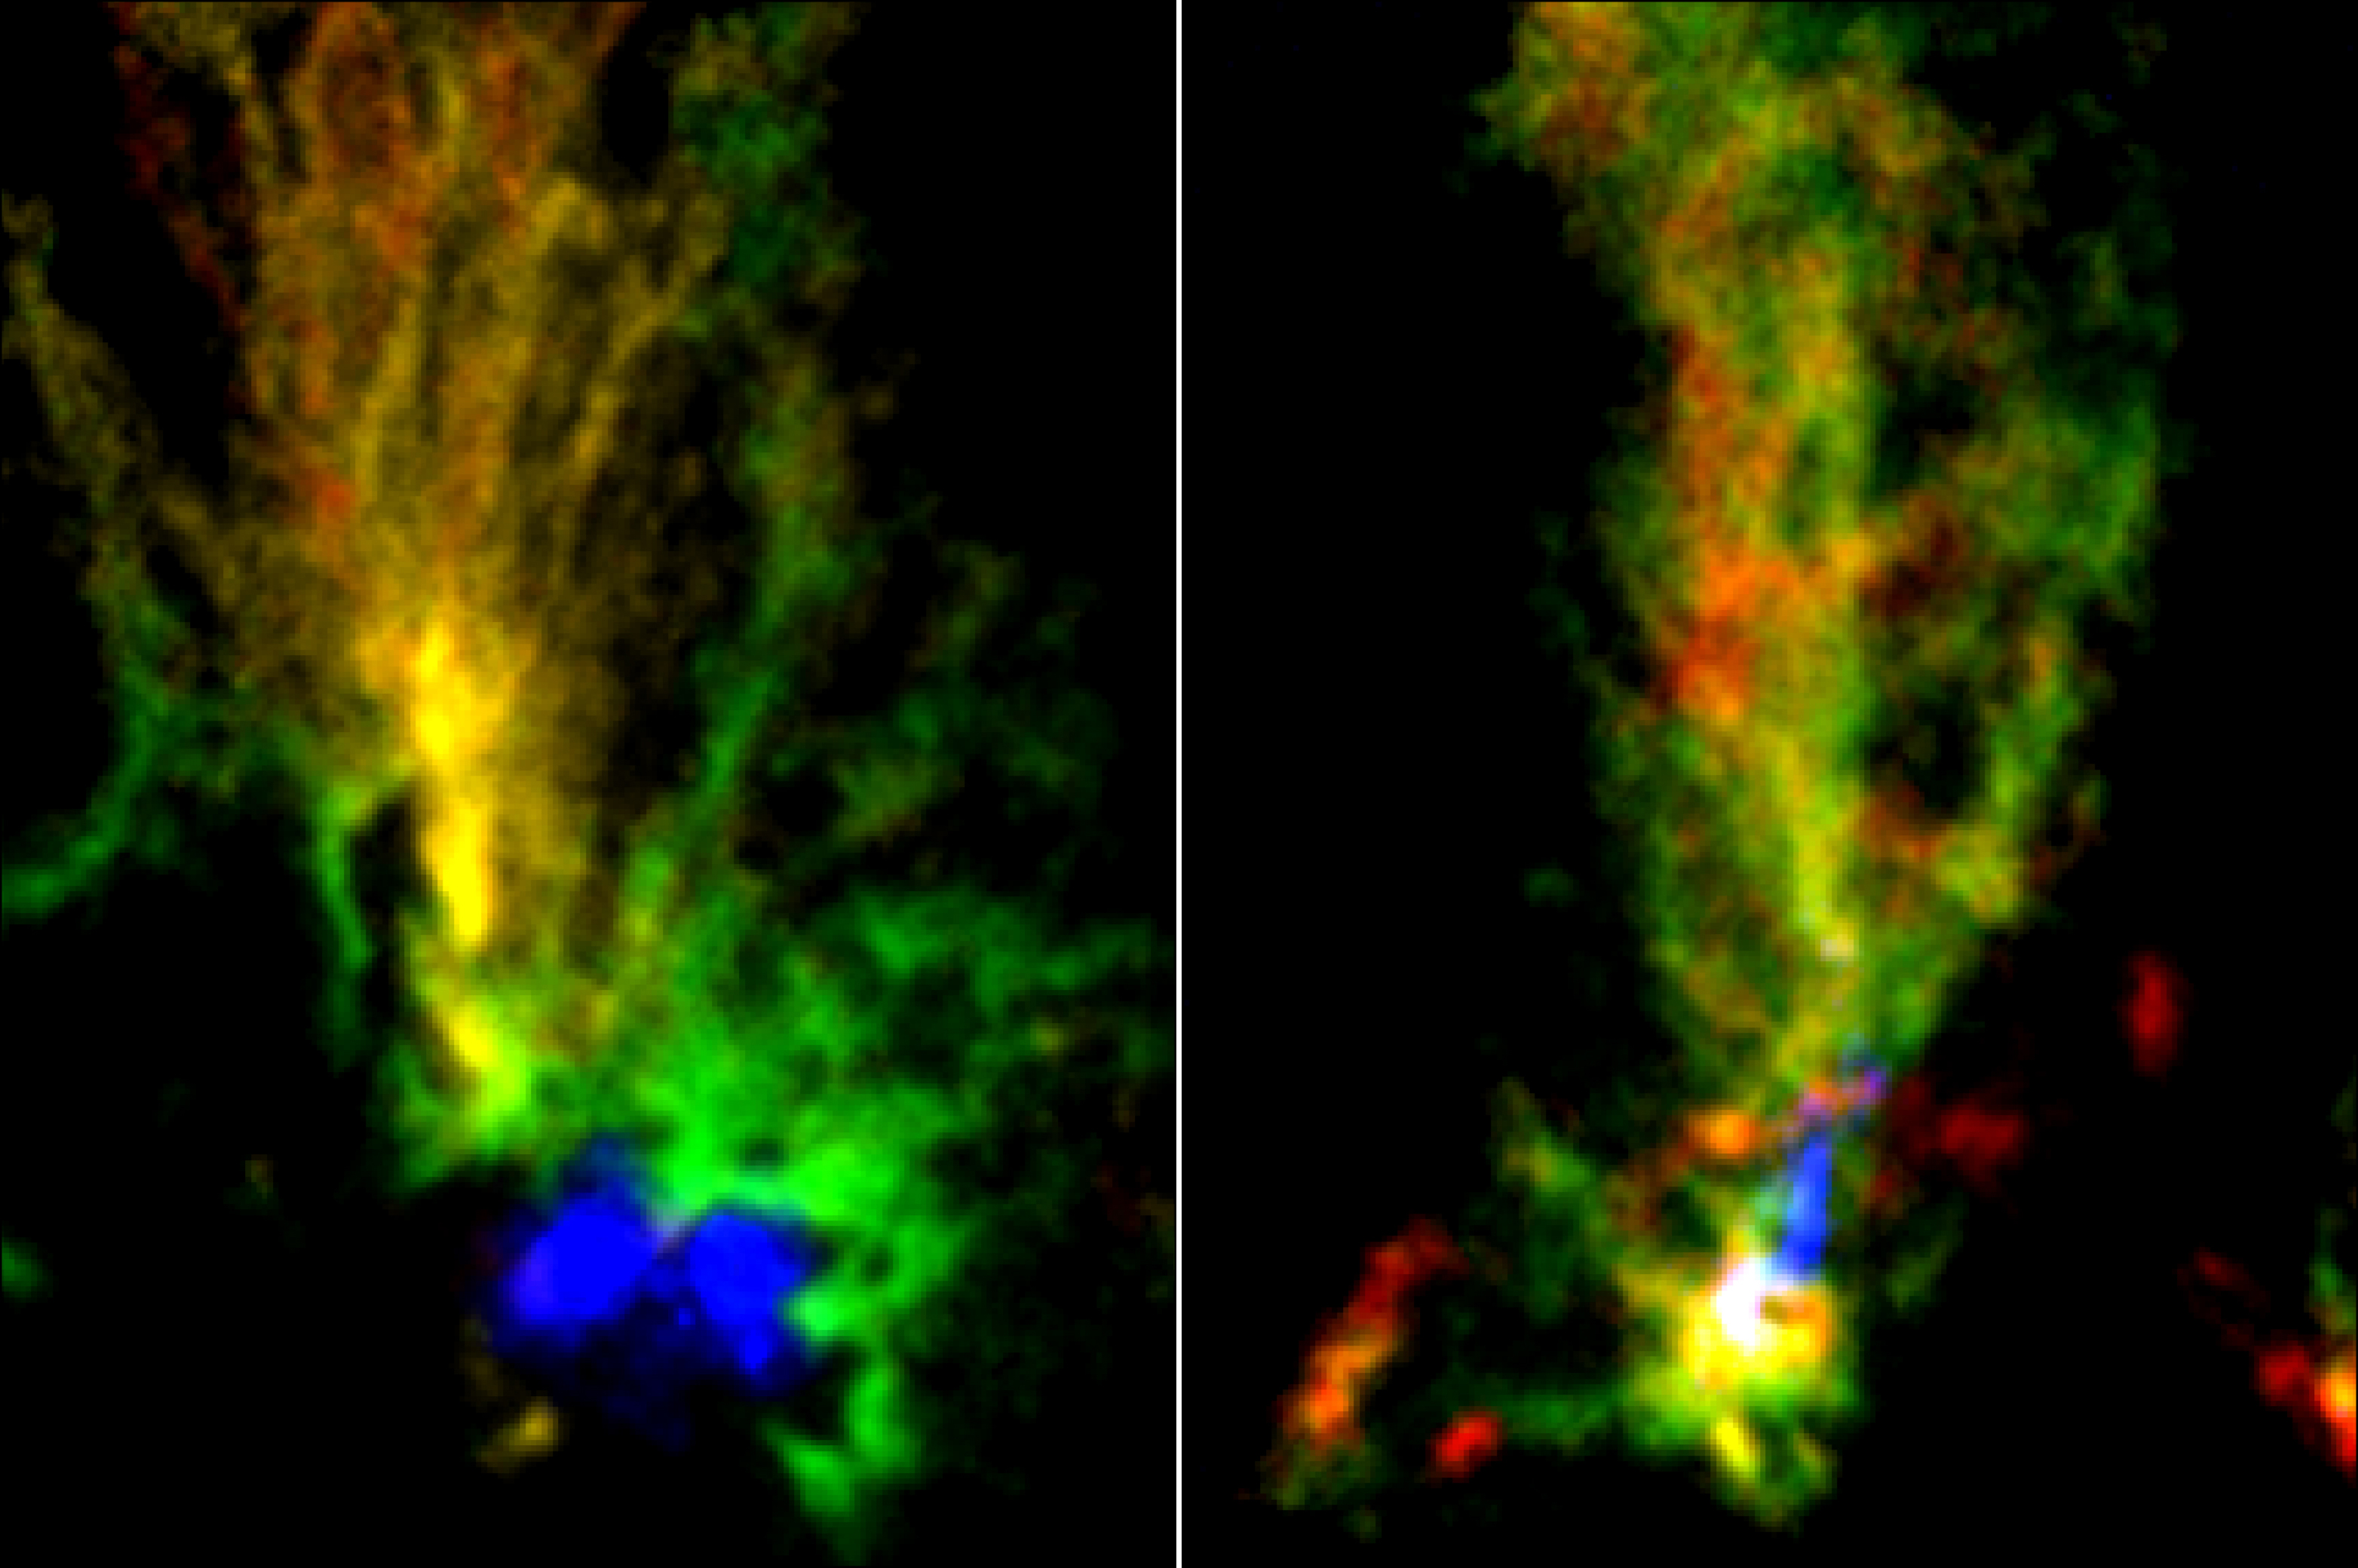

Two Cosmic Peacocks

ALMA images of two molecular clouds N159E-Papillon Nebula (left) and N159W South (right). Red and green show the distribution of molecular gas in different velocities seen in the emission from 13CO. Blue region in N159E-Papillon Nebula shows the ionized hydrogen gas observed with the Hubble Space Telescope. Blue part in N159W South shows the emission from dust particles obtained with ALMA.

Credit: ALMA (ESO/NAOJ/NRAO)/Fukui et al./Tokuda et al./NASA-ESA Hubble Space Telescope